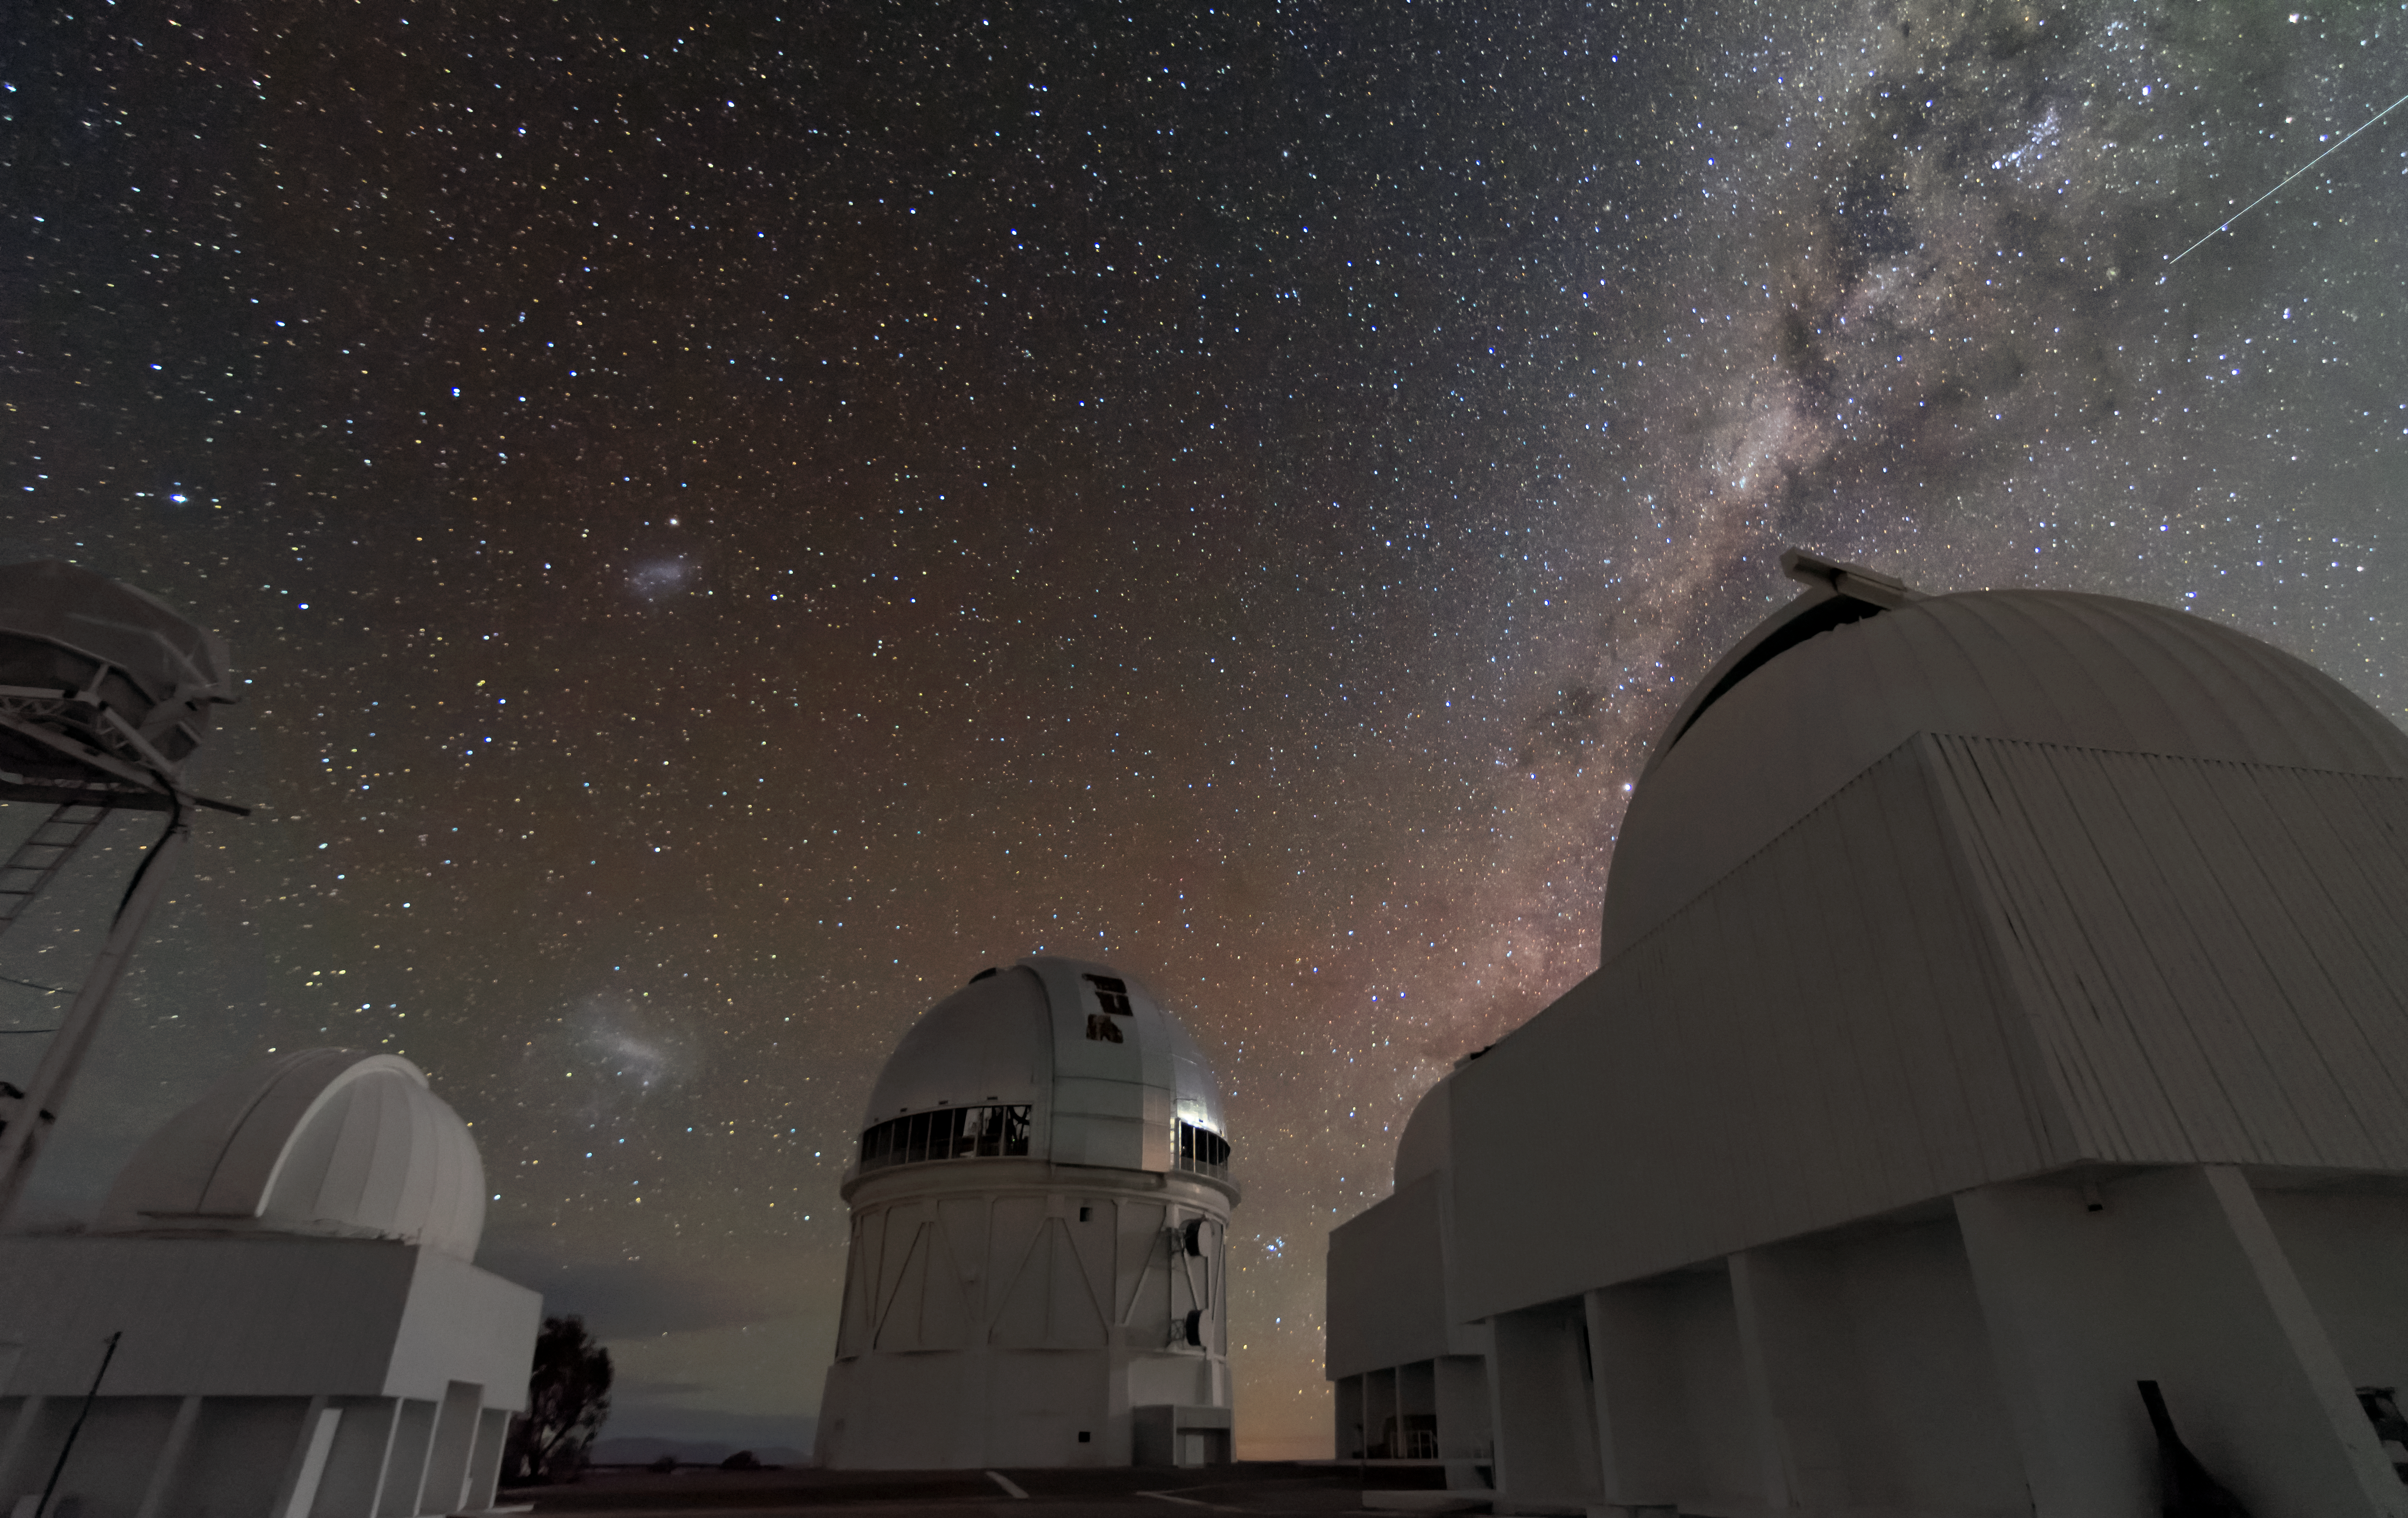

Night view from CTIO

A view of a group of telescopes at the summit of Cerro Tololo with the Magellan clouds and the MIlky way framing the scene. From left to right: Lunar Scintillator, Curtis Schmidt Telescope, 4m Víctor Blanco Telescope, SMARTS 1.5m Telescope, SMARTS 0.9m Telescope.

Credit: CTIO/NOIRLab/NSF/AURA/D. Munizaga